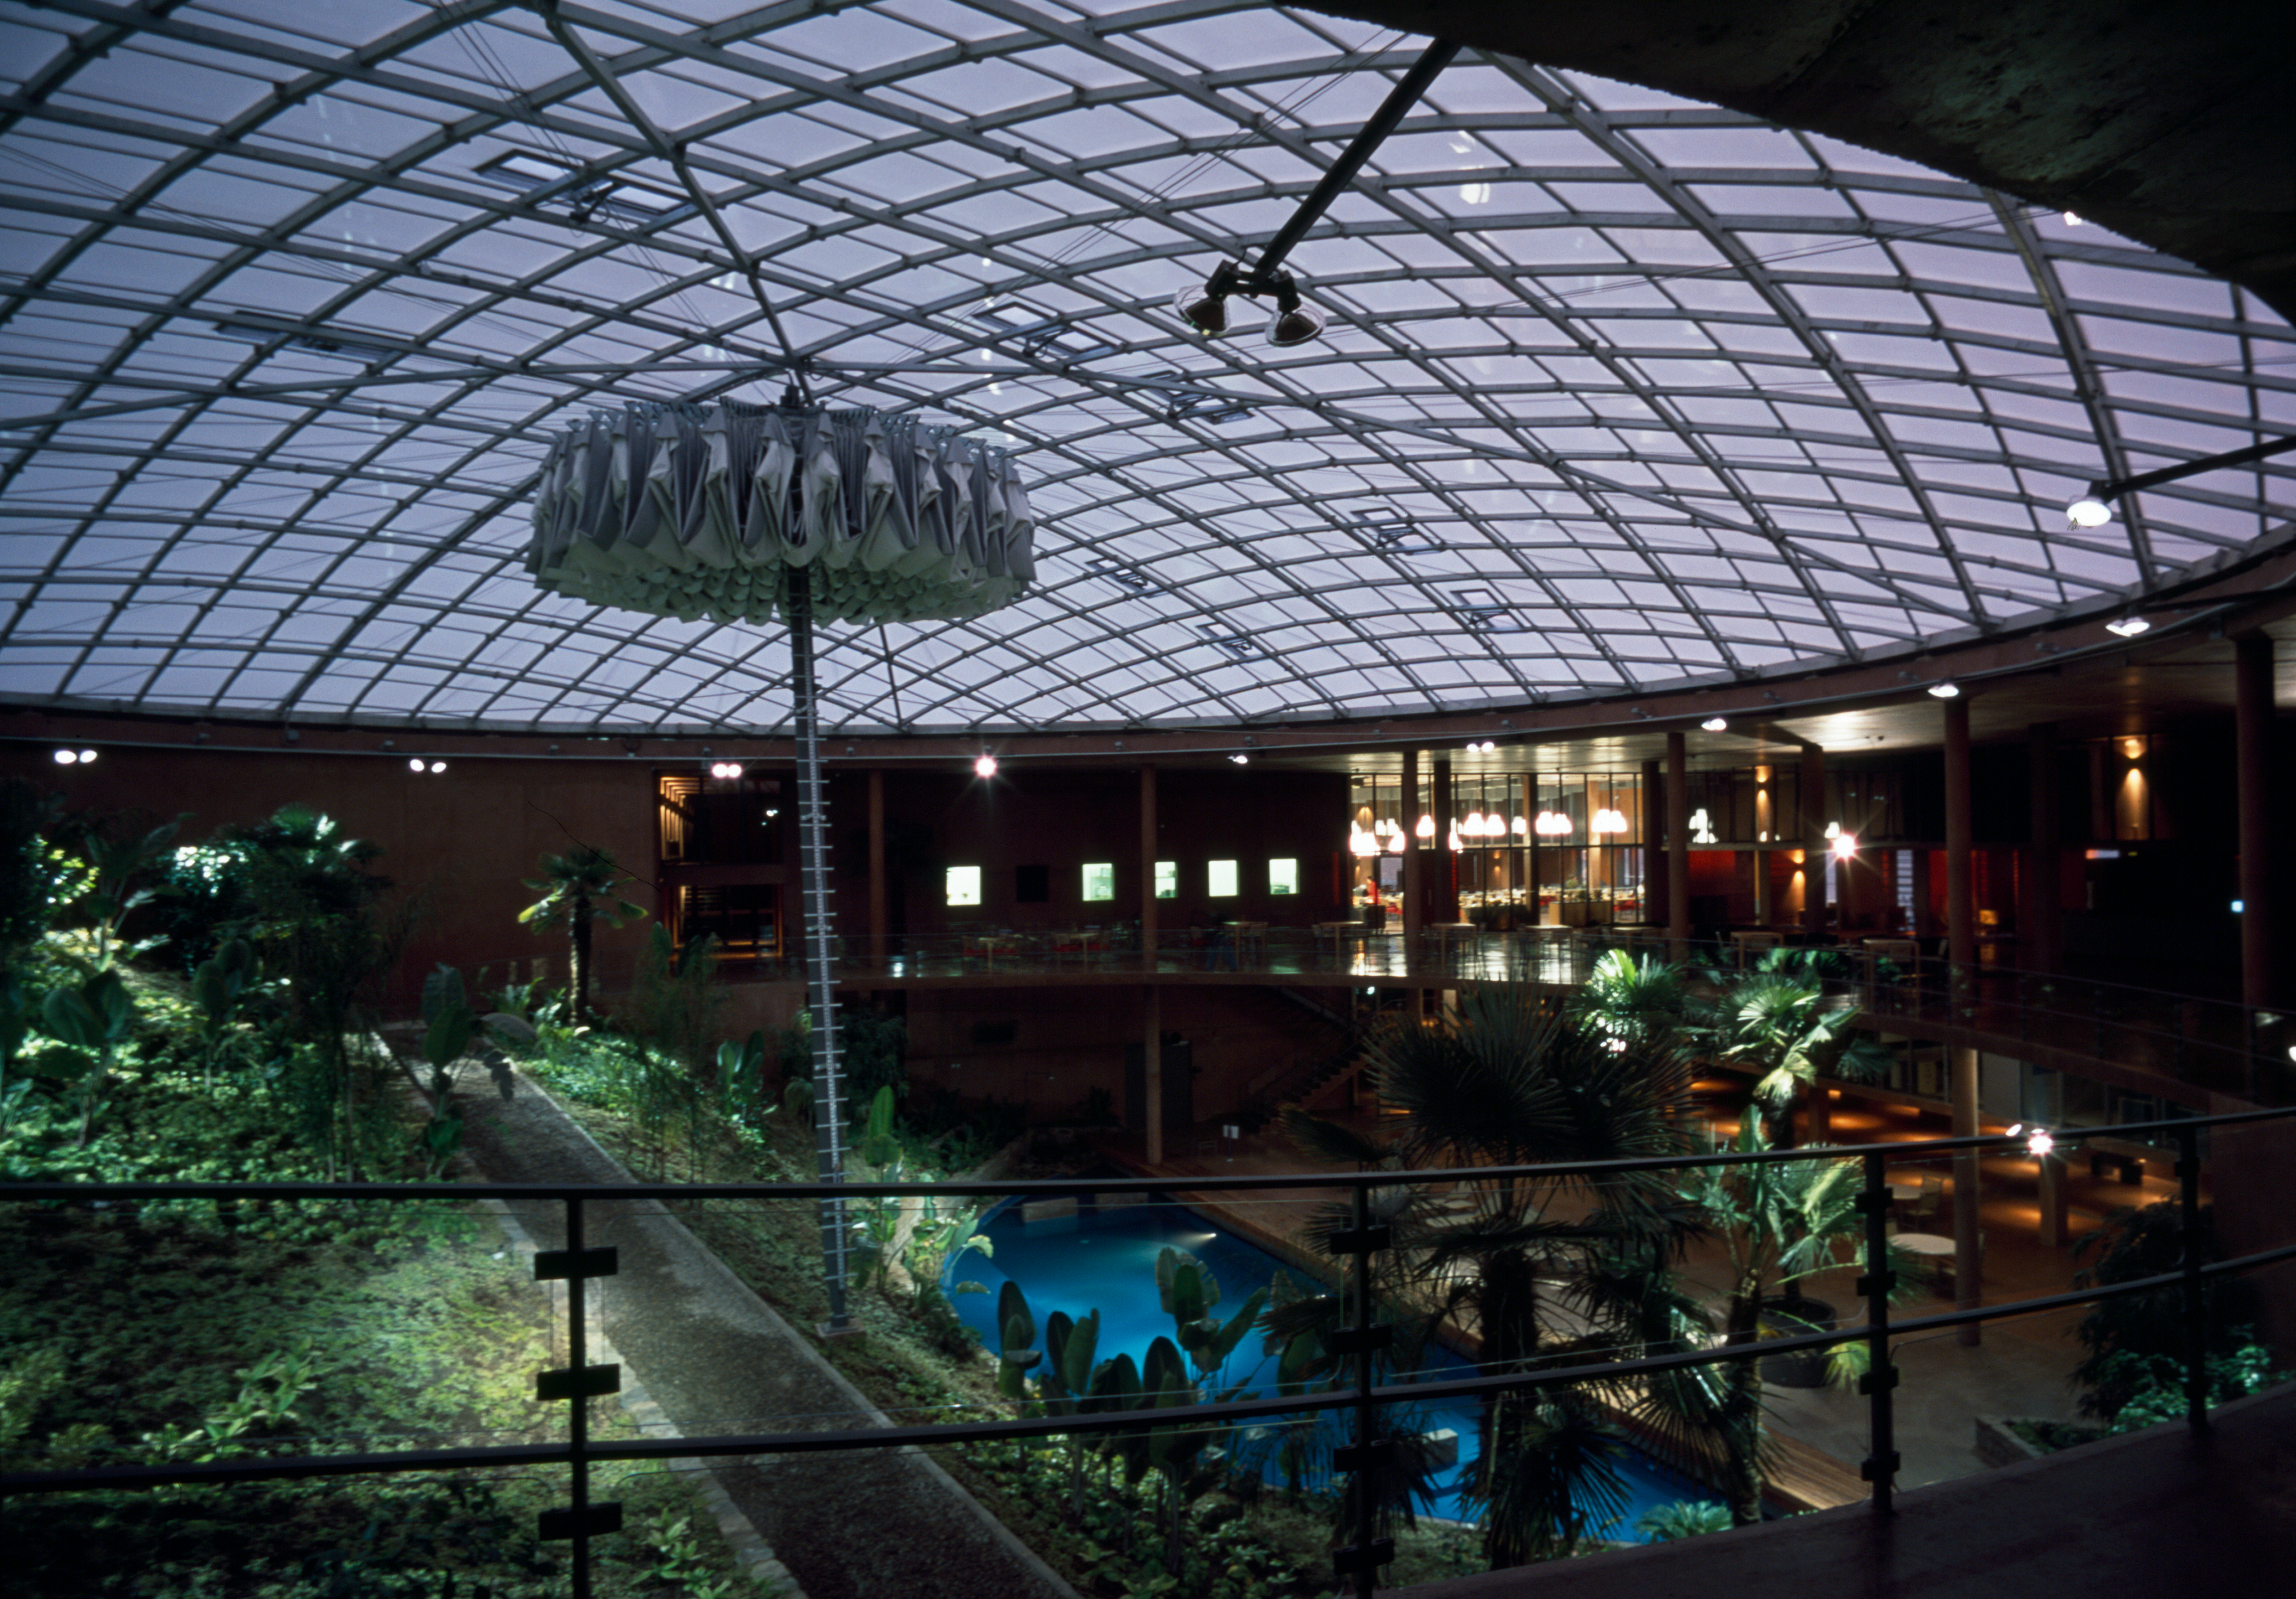

Paranal Residencia

The Paranal Residencia, in the Chilean Atacama Desert in March 2002.

Credit: ESO